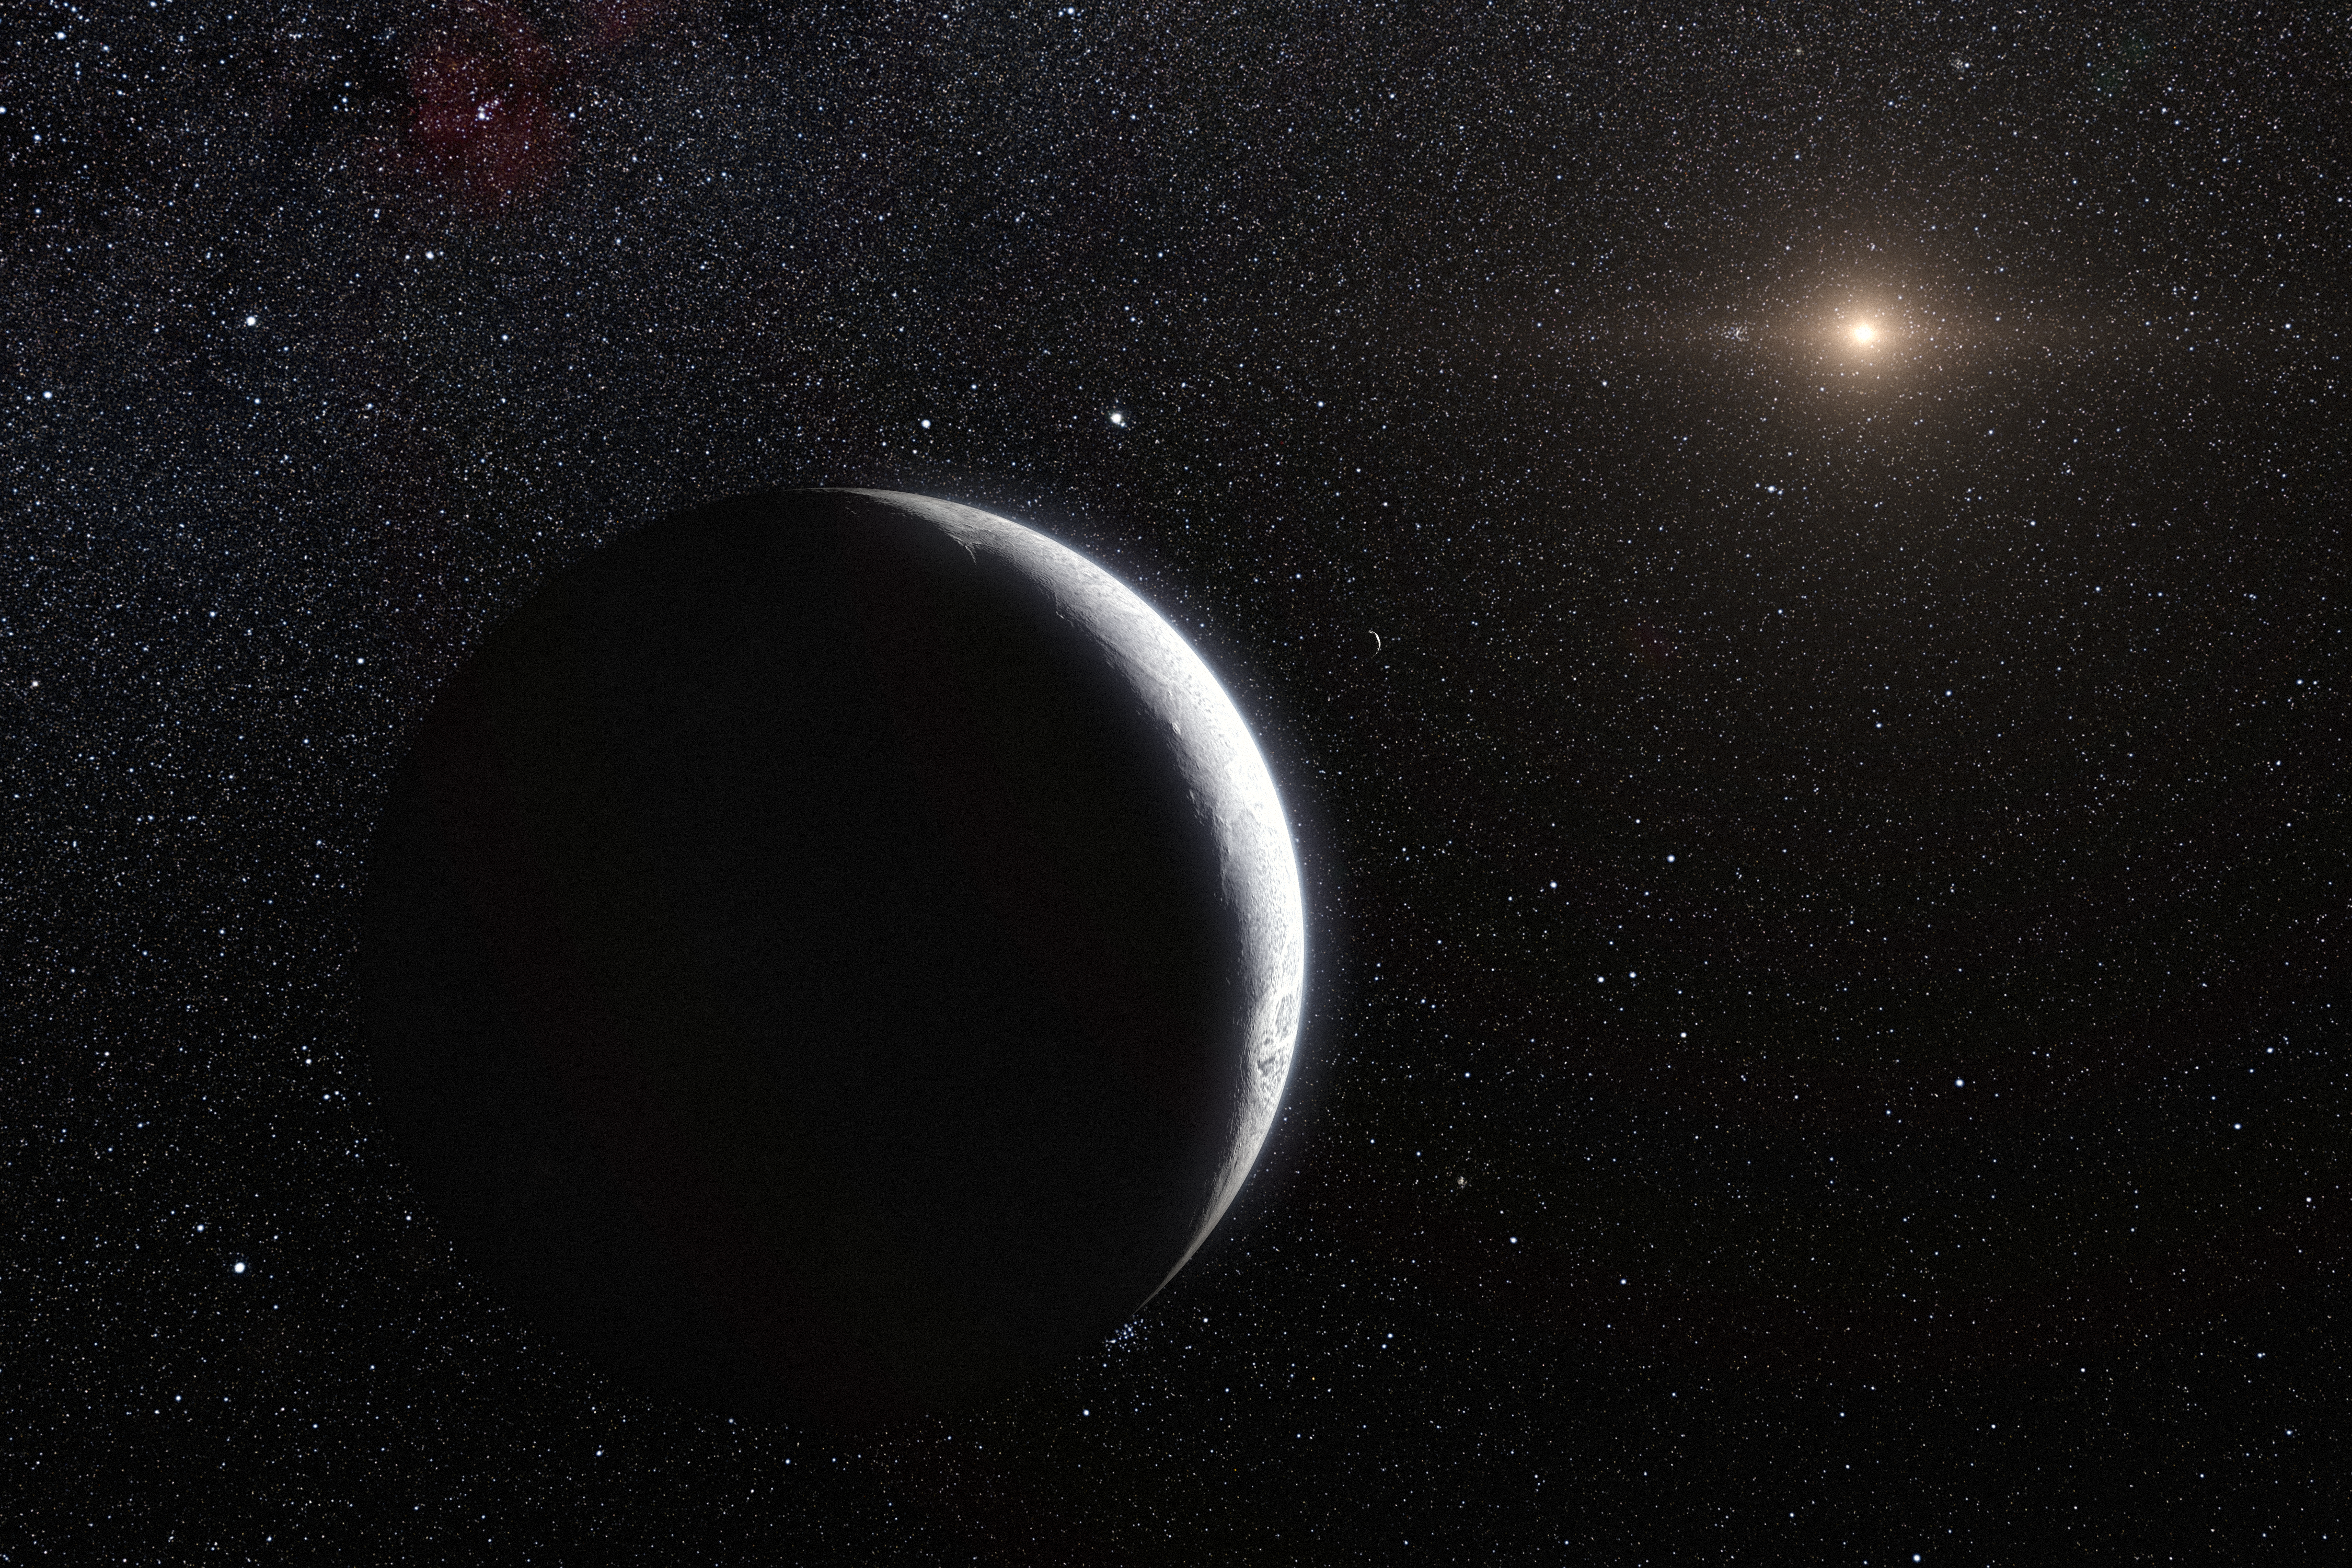

Artist’s impression of the dwarf planet Eris

This artist’s impression shows the distant dwarf planet Eris. New observations have shown that Eris is smaller than previously thought and almost exactly the same size as Pluto. Eris is extremely reflective and its surface is probably covered in frost formed from the frozen remains of its atmosphere. The distant Sun appears to the upper right and both Eris and its moon Dysnomia (centre) appear as crescents.

Credit: ESO/L. Calçada